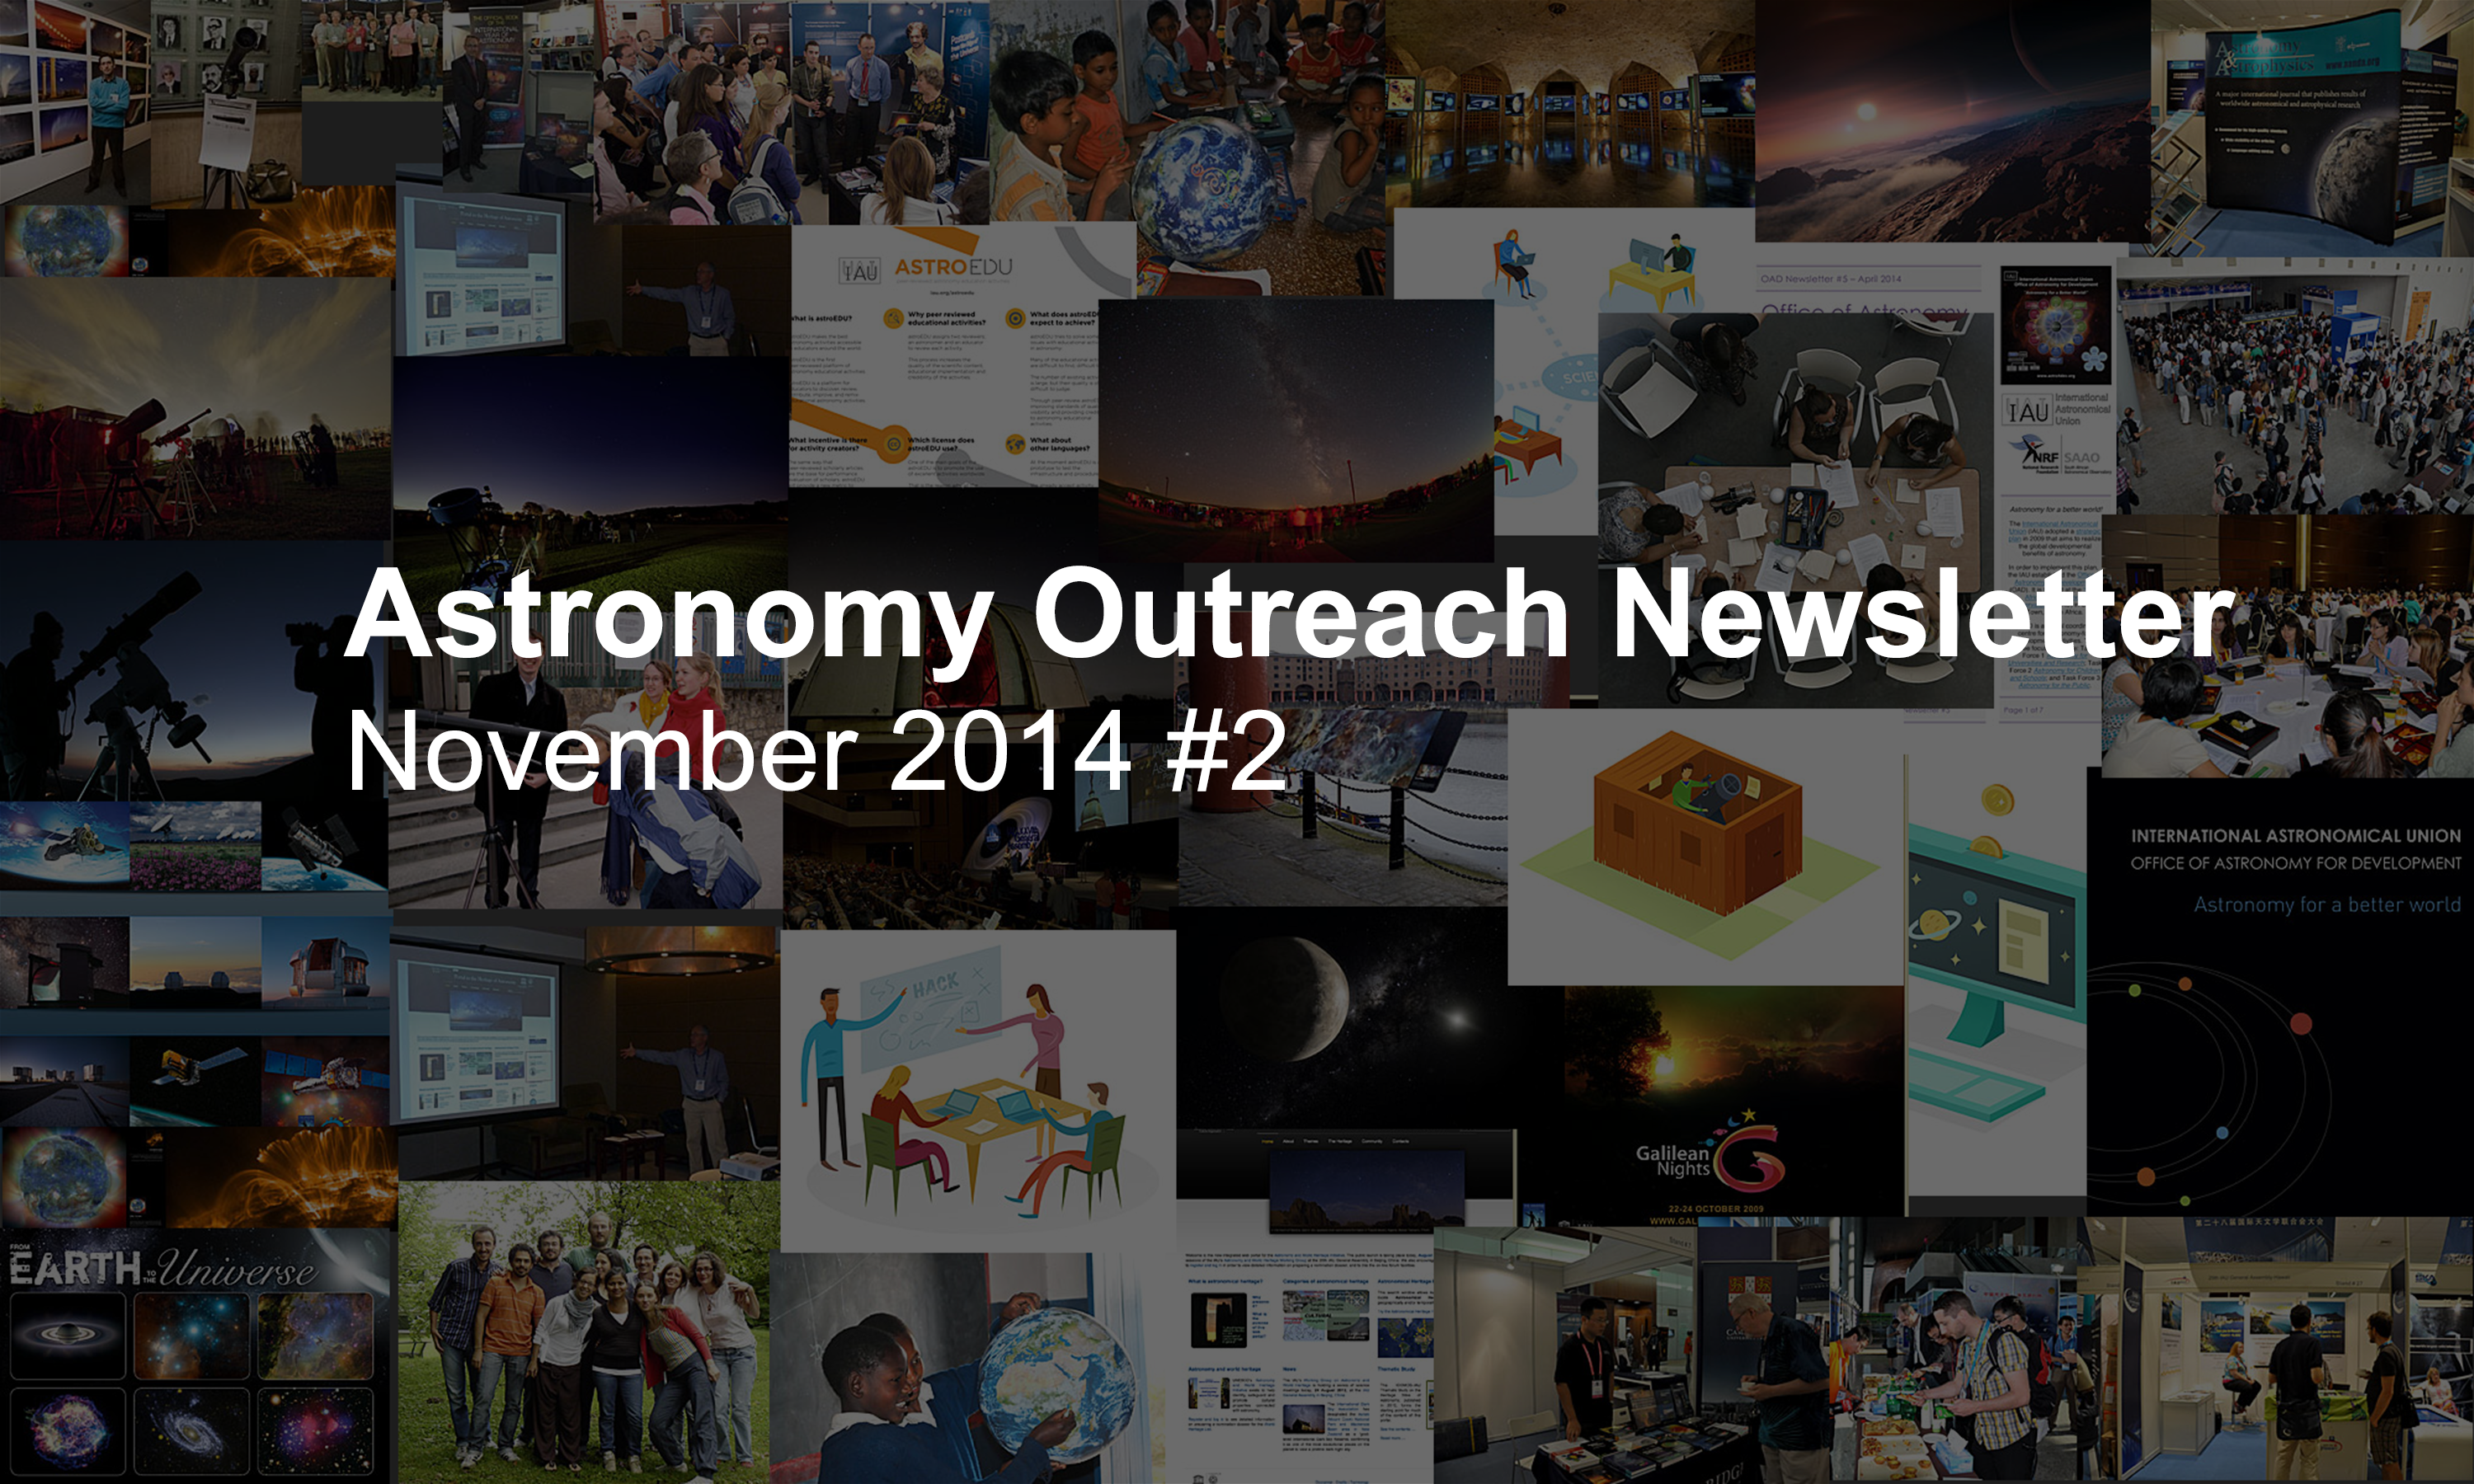

IAU Astronomy Outreach Newsletter #14 2014

IAU Astronomy Outreach Newsletter #14 2014 (November 2014 #2)

Credit: IAU